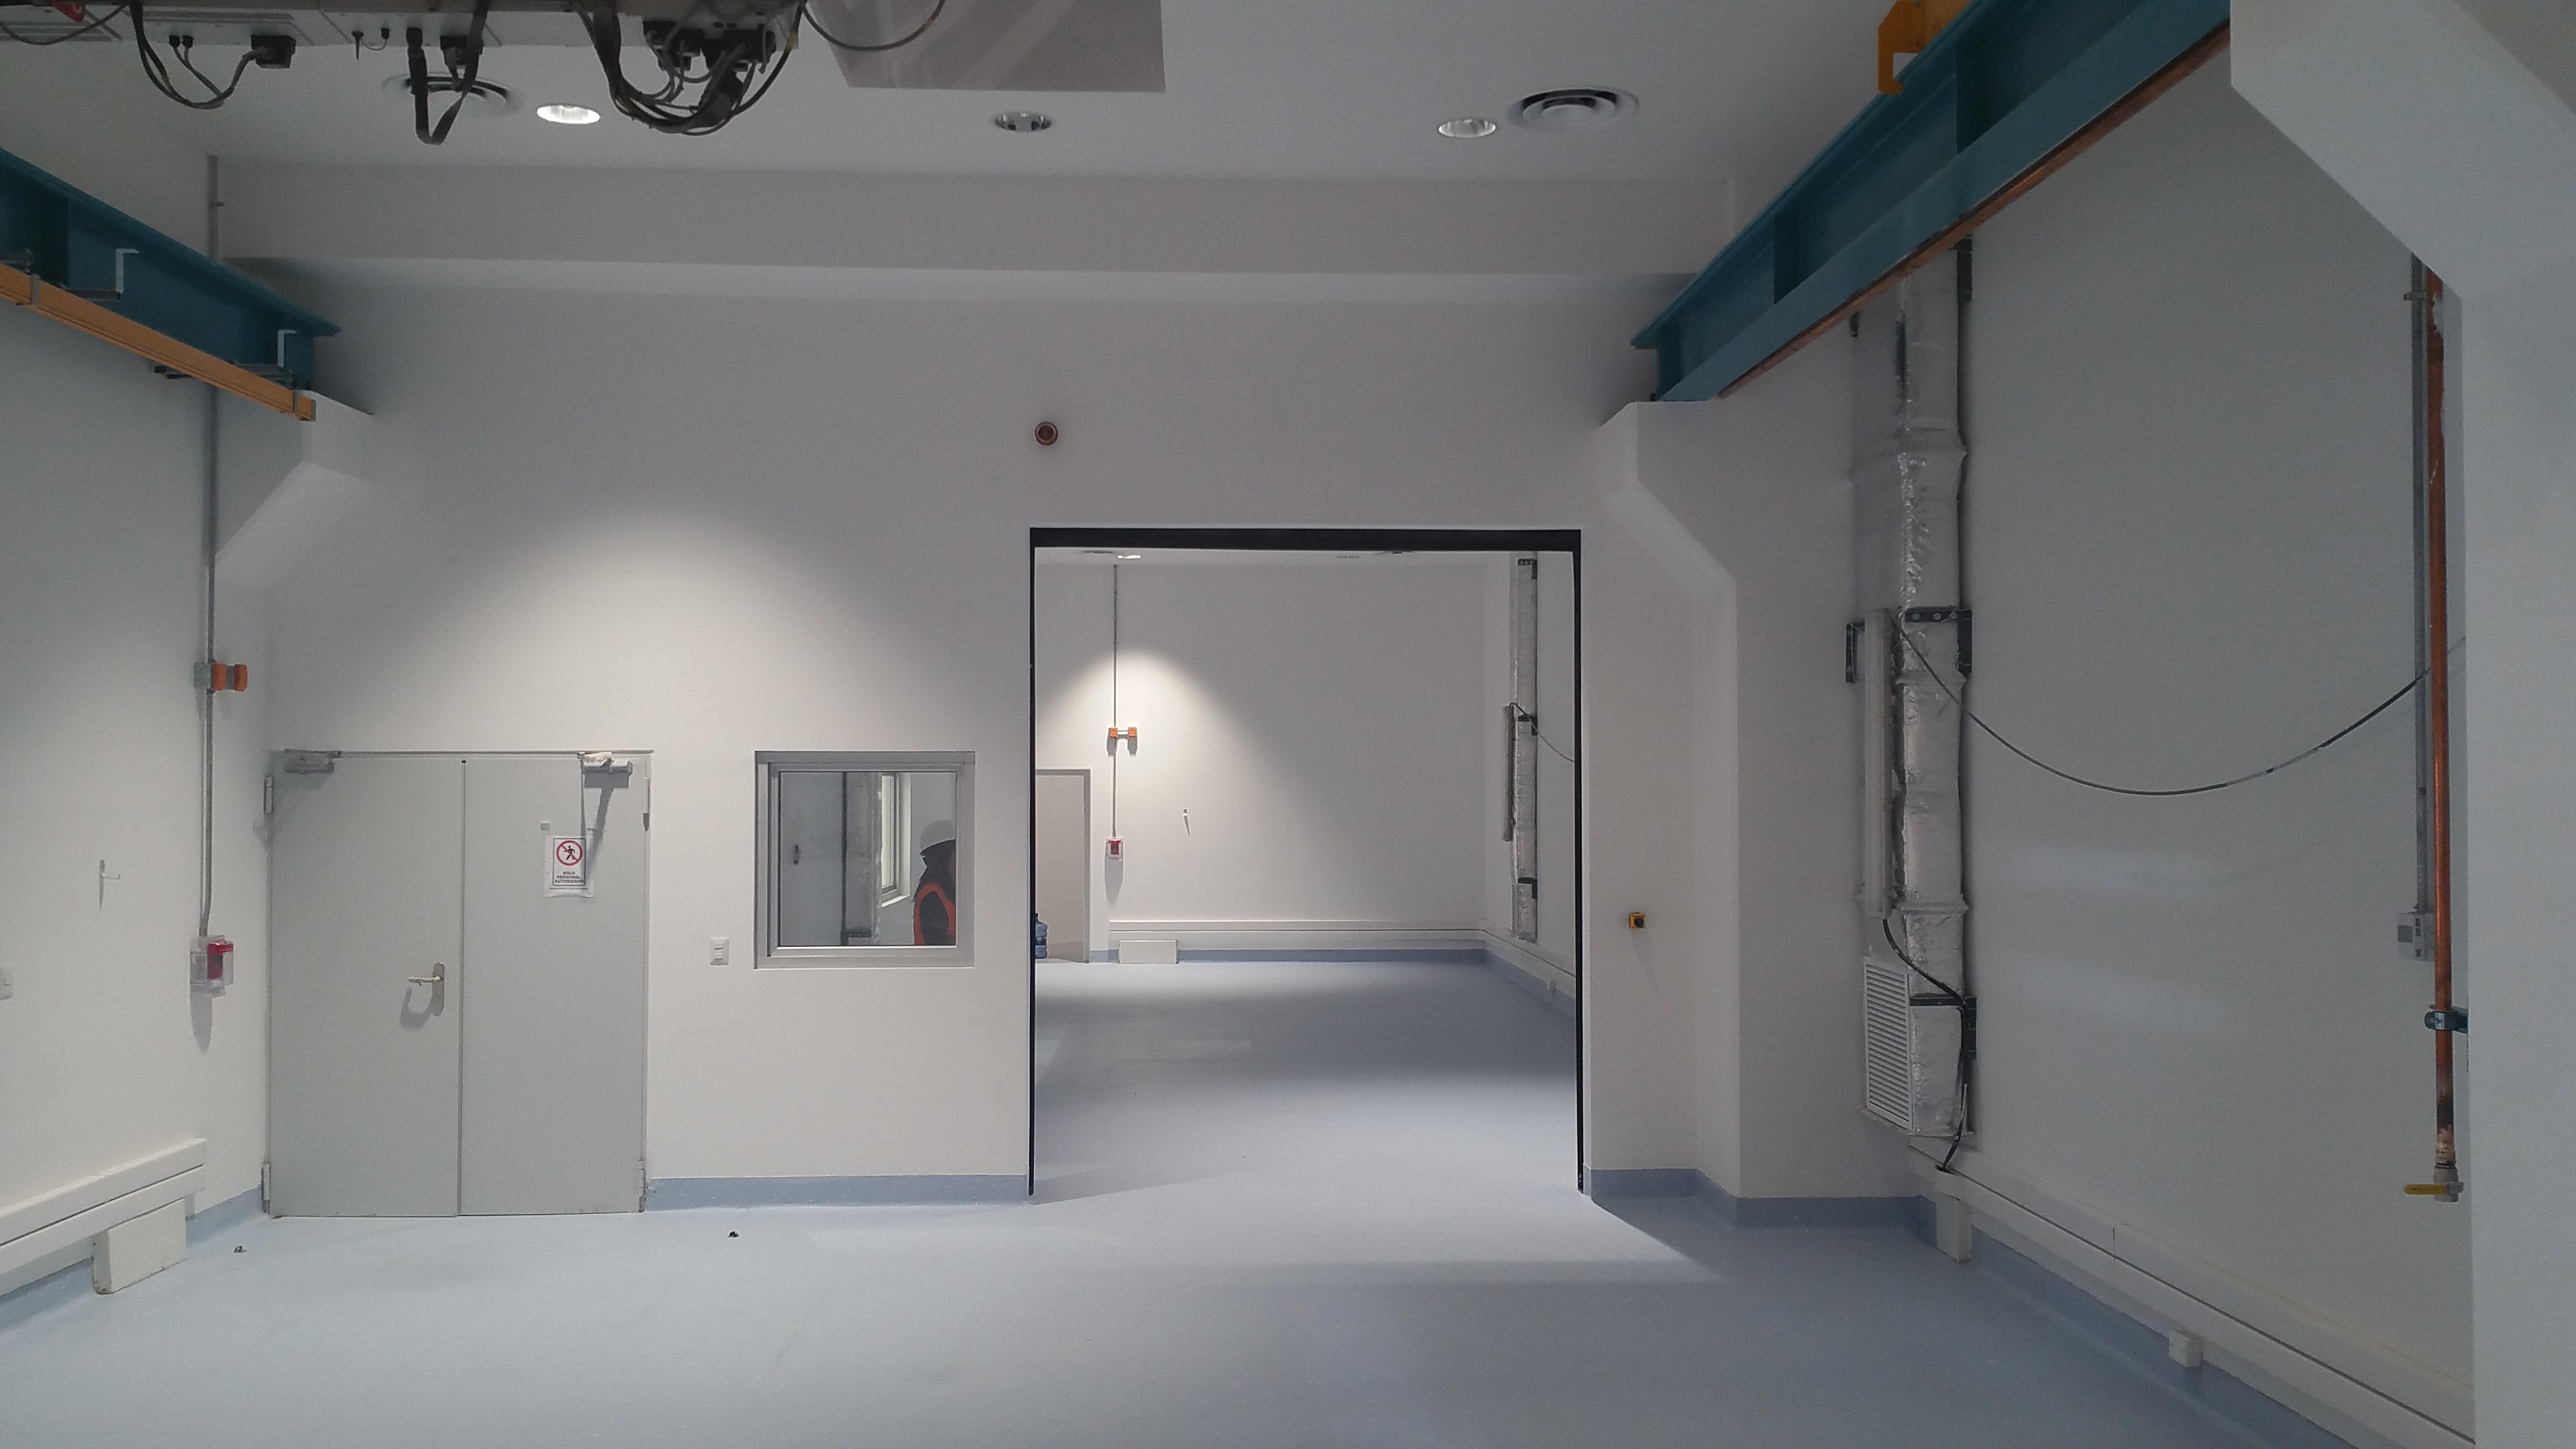

Camera White Room

From the Camera White Room the Clean Room is visible through the open roll-up door

Credit: Rubin Observatory/NSF/AURA